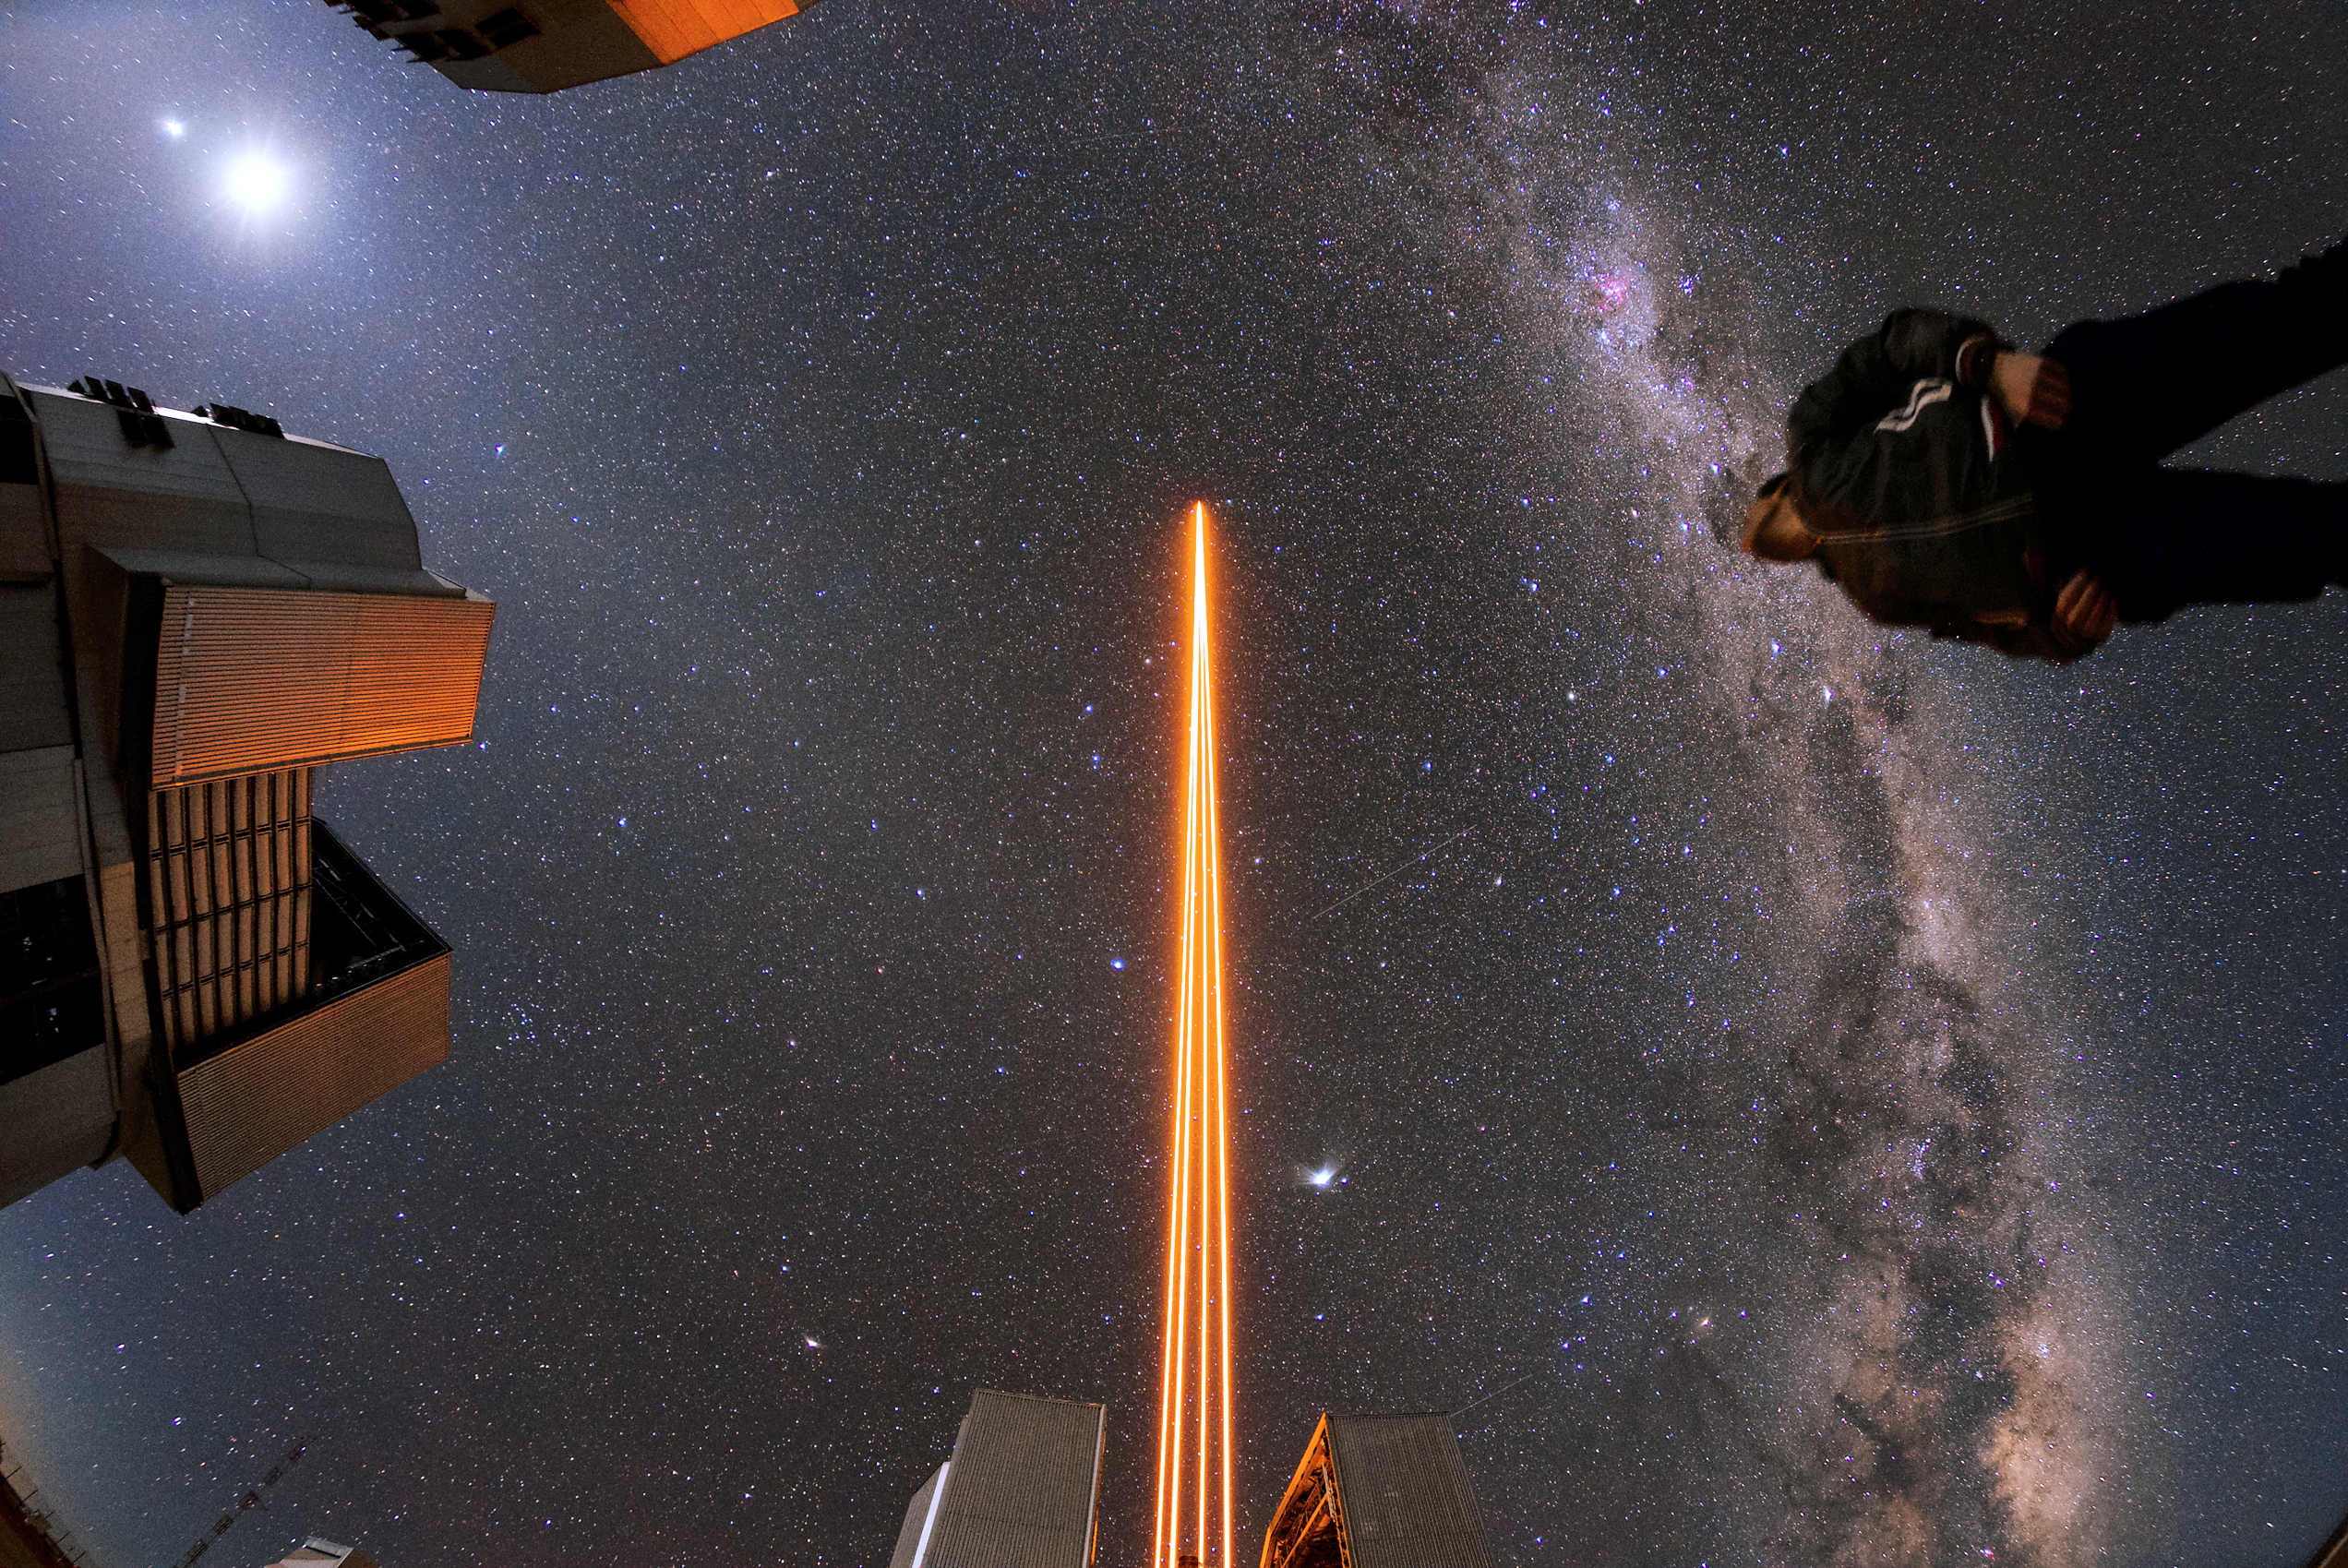

Guided by the light

Credit: ESO/Daniele Gasparri (www.astroatacama.com)